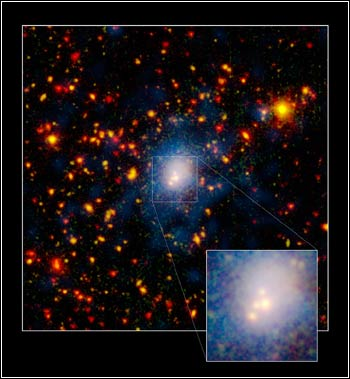

Monster Galaxy Pileup

Credit: NOIRLab